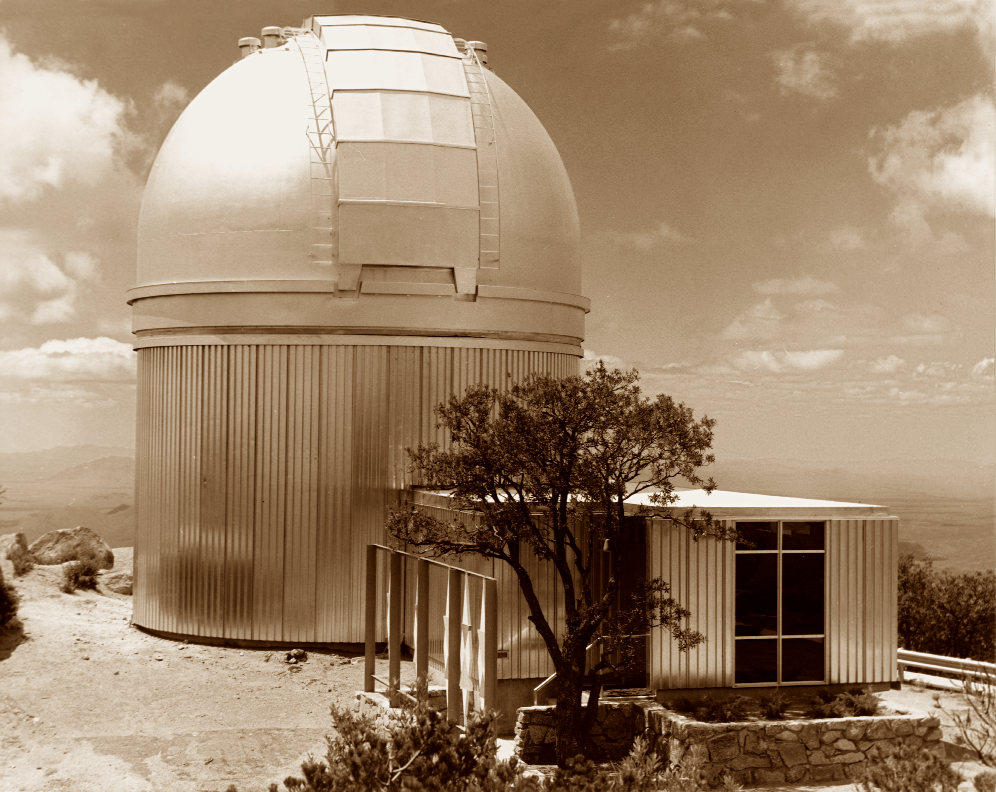

Kitt Peak #1 36-inch telescope

The first permanent scientific telescope on Kitt Peak was the #1 36-inch, later the #1 0.9-meter, and currently the only 0.9-meter (although it was moved to the dome of the #2 0.9-meter to make way for the WIYN 3.5-meter telescope). This picture shows the outside of this earliest telescope.

Credit: NOIRLab/NSF/AURA